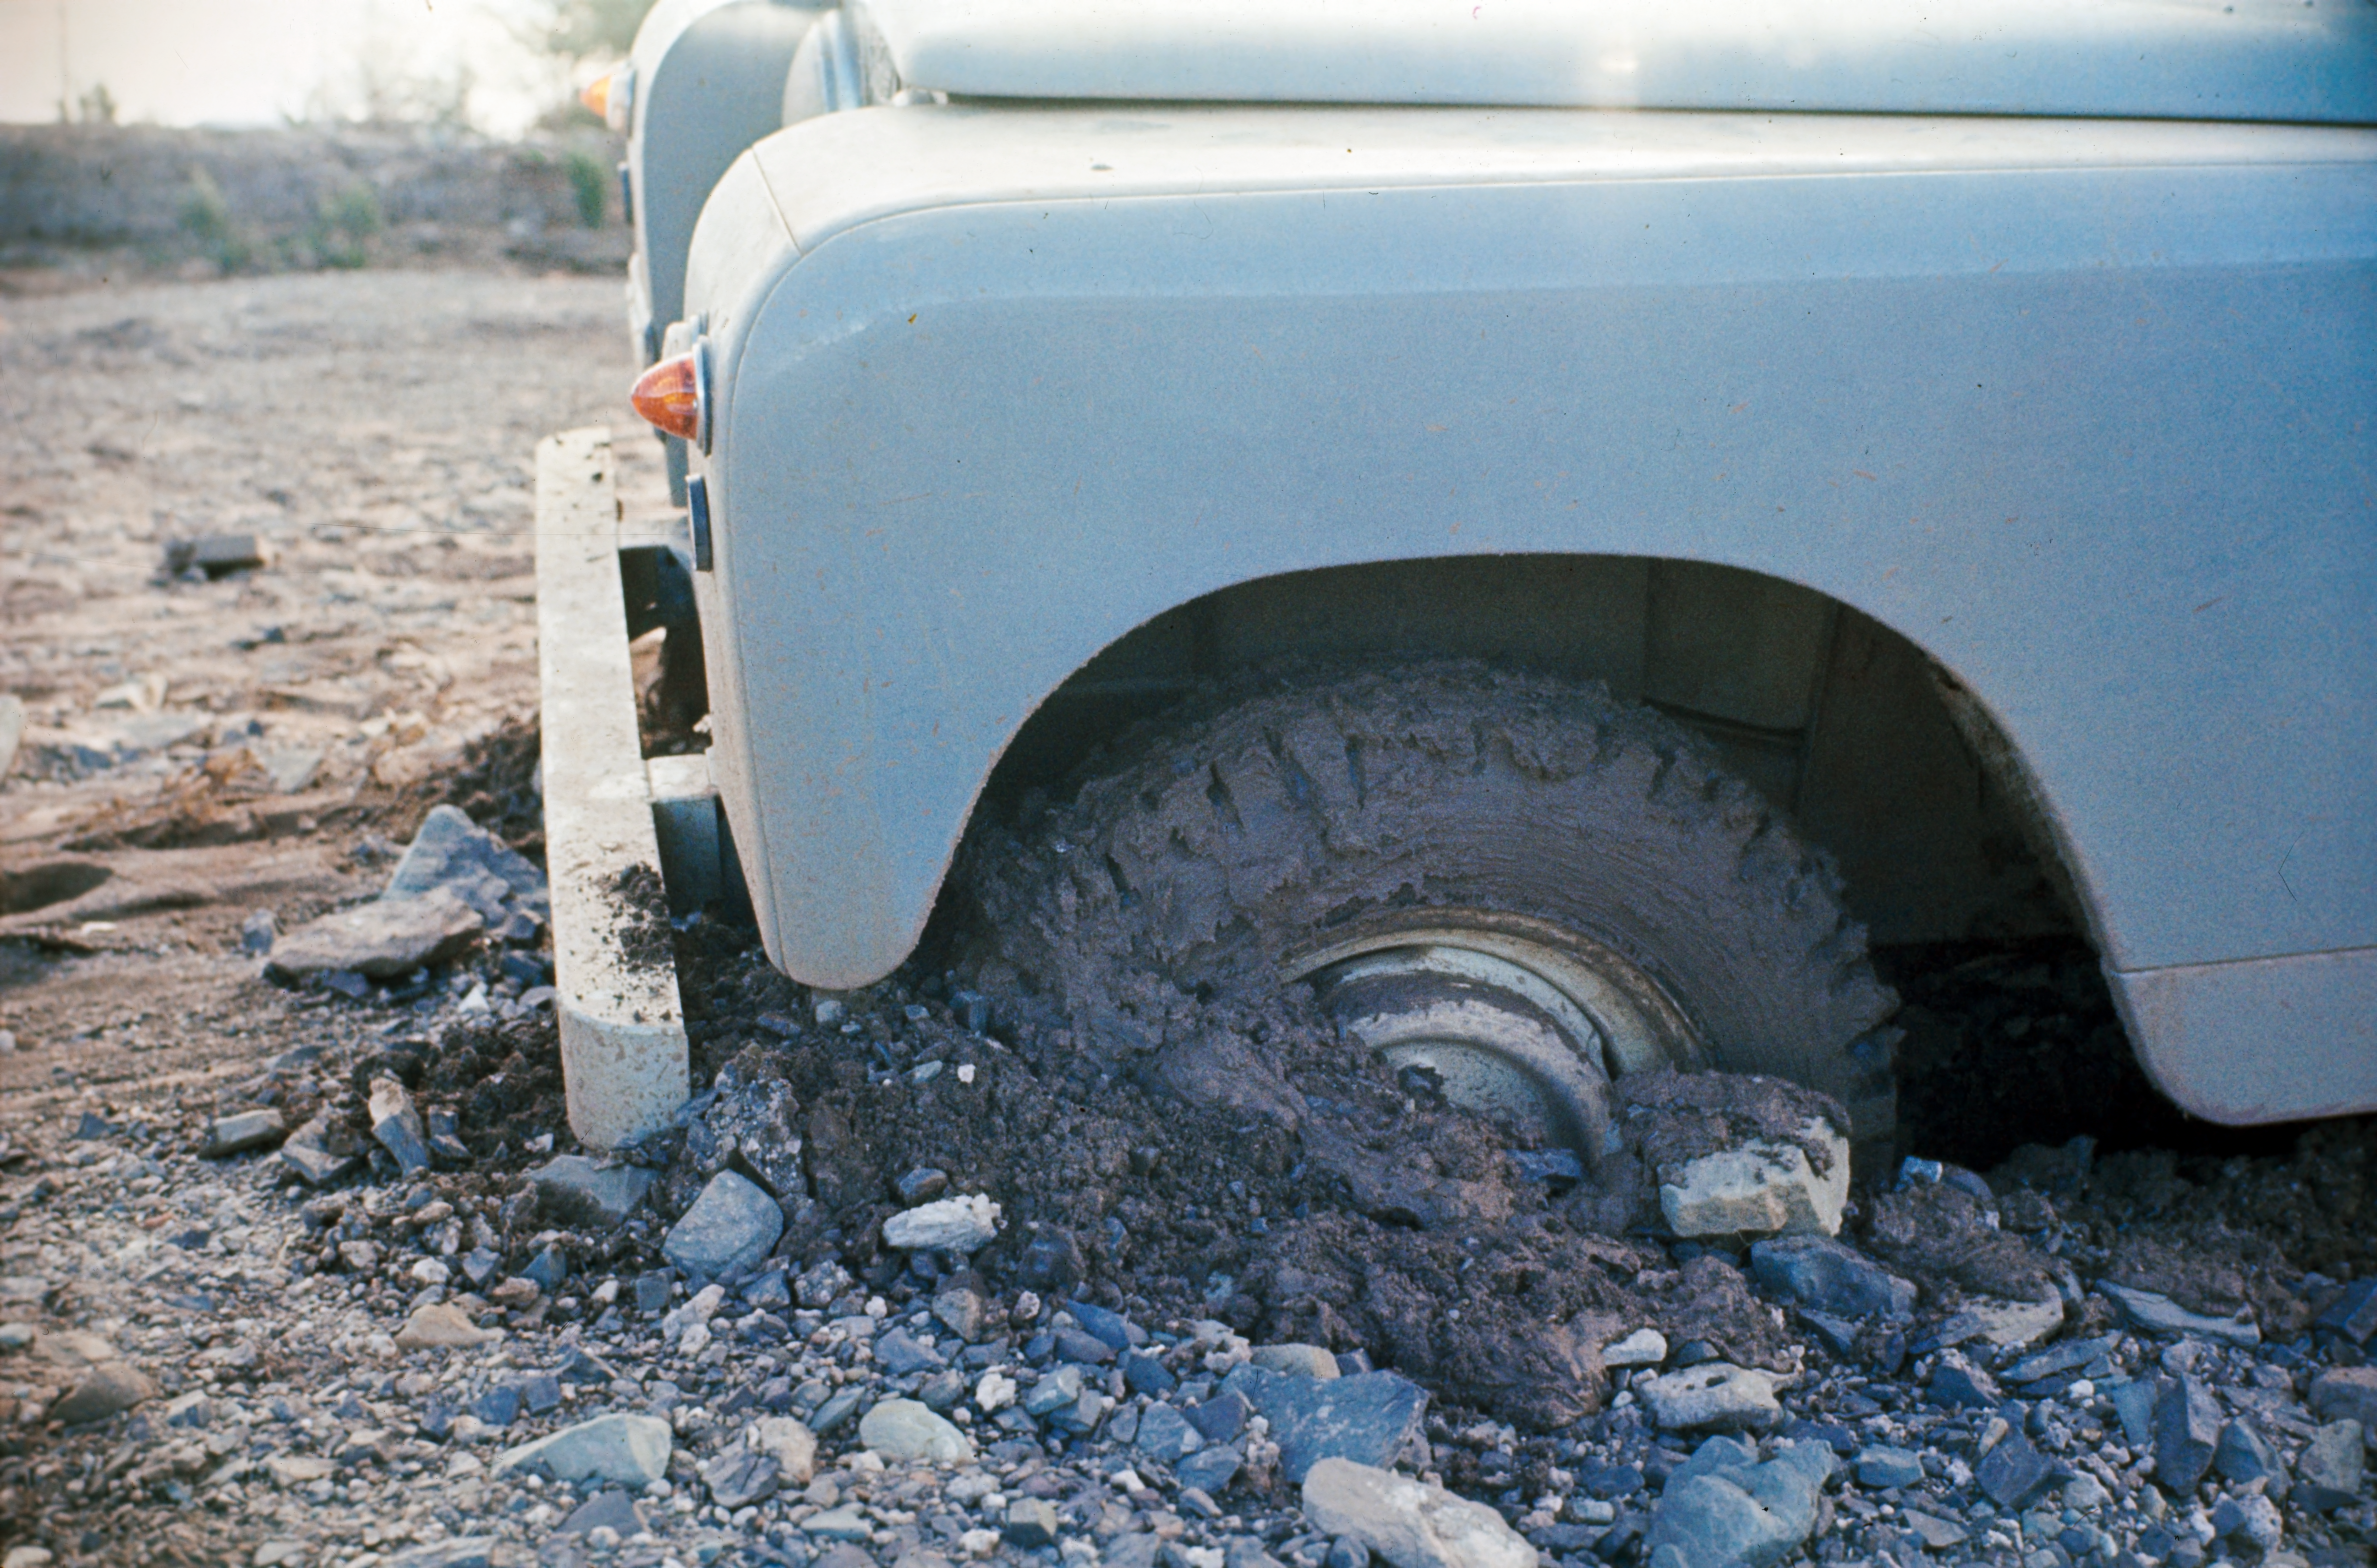

Discovering new astronomical sites

Finding a place to put a telescope is often a great adventure. Remote sites are explored, where no roads exist. In the picture, some problems with the Landrover, during the site testing campaign in South Africa, in 1961.

Credit: ESO/W. Schlosser